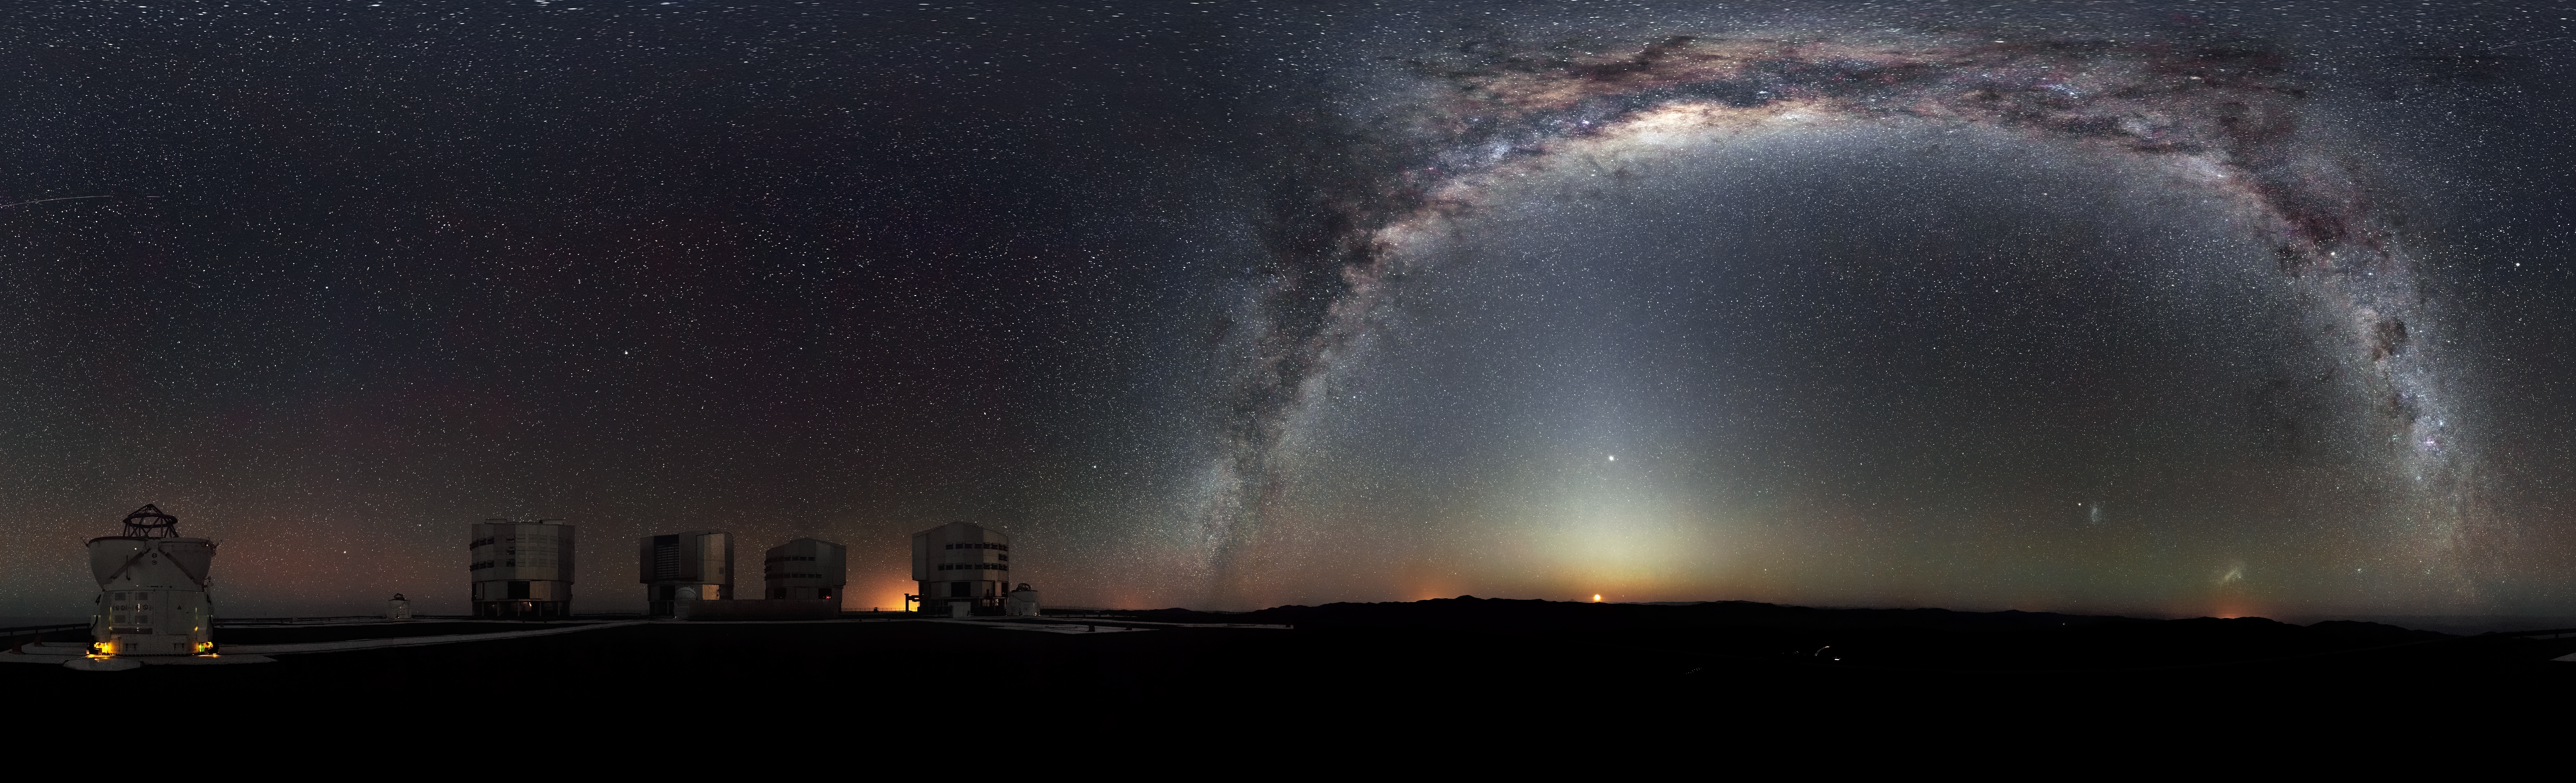

Rare 360-degree panorama of the southern sky*

The Milky Way arches across this rare 360-degree panorama of the night sky above the Paranal platform, home of ESO’s Very Large Telescope. The image was made from 37 individual frames with a total exposure time of about 30 minutes, taken in the early morning hours. The Moon is just rising and the zodiacal light shines above it, while the Milky Way stretches across the sky opposite the observatory.

The open telescope domes of the world’s most advanced ground-based astronomical observatory are all visible in the image: the four smaller 1.8-metre Auxiliary Telescopes that can be used together in the interferometric mode, and the four giant 8.2-metre Unit Telescopes. To the right in the image and below the arc of the Milky Way, two of our galactic neighbours, the Small and Large Magellanic Clouds, can be seen.

Credit: ESO/H.H. Heyer